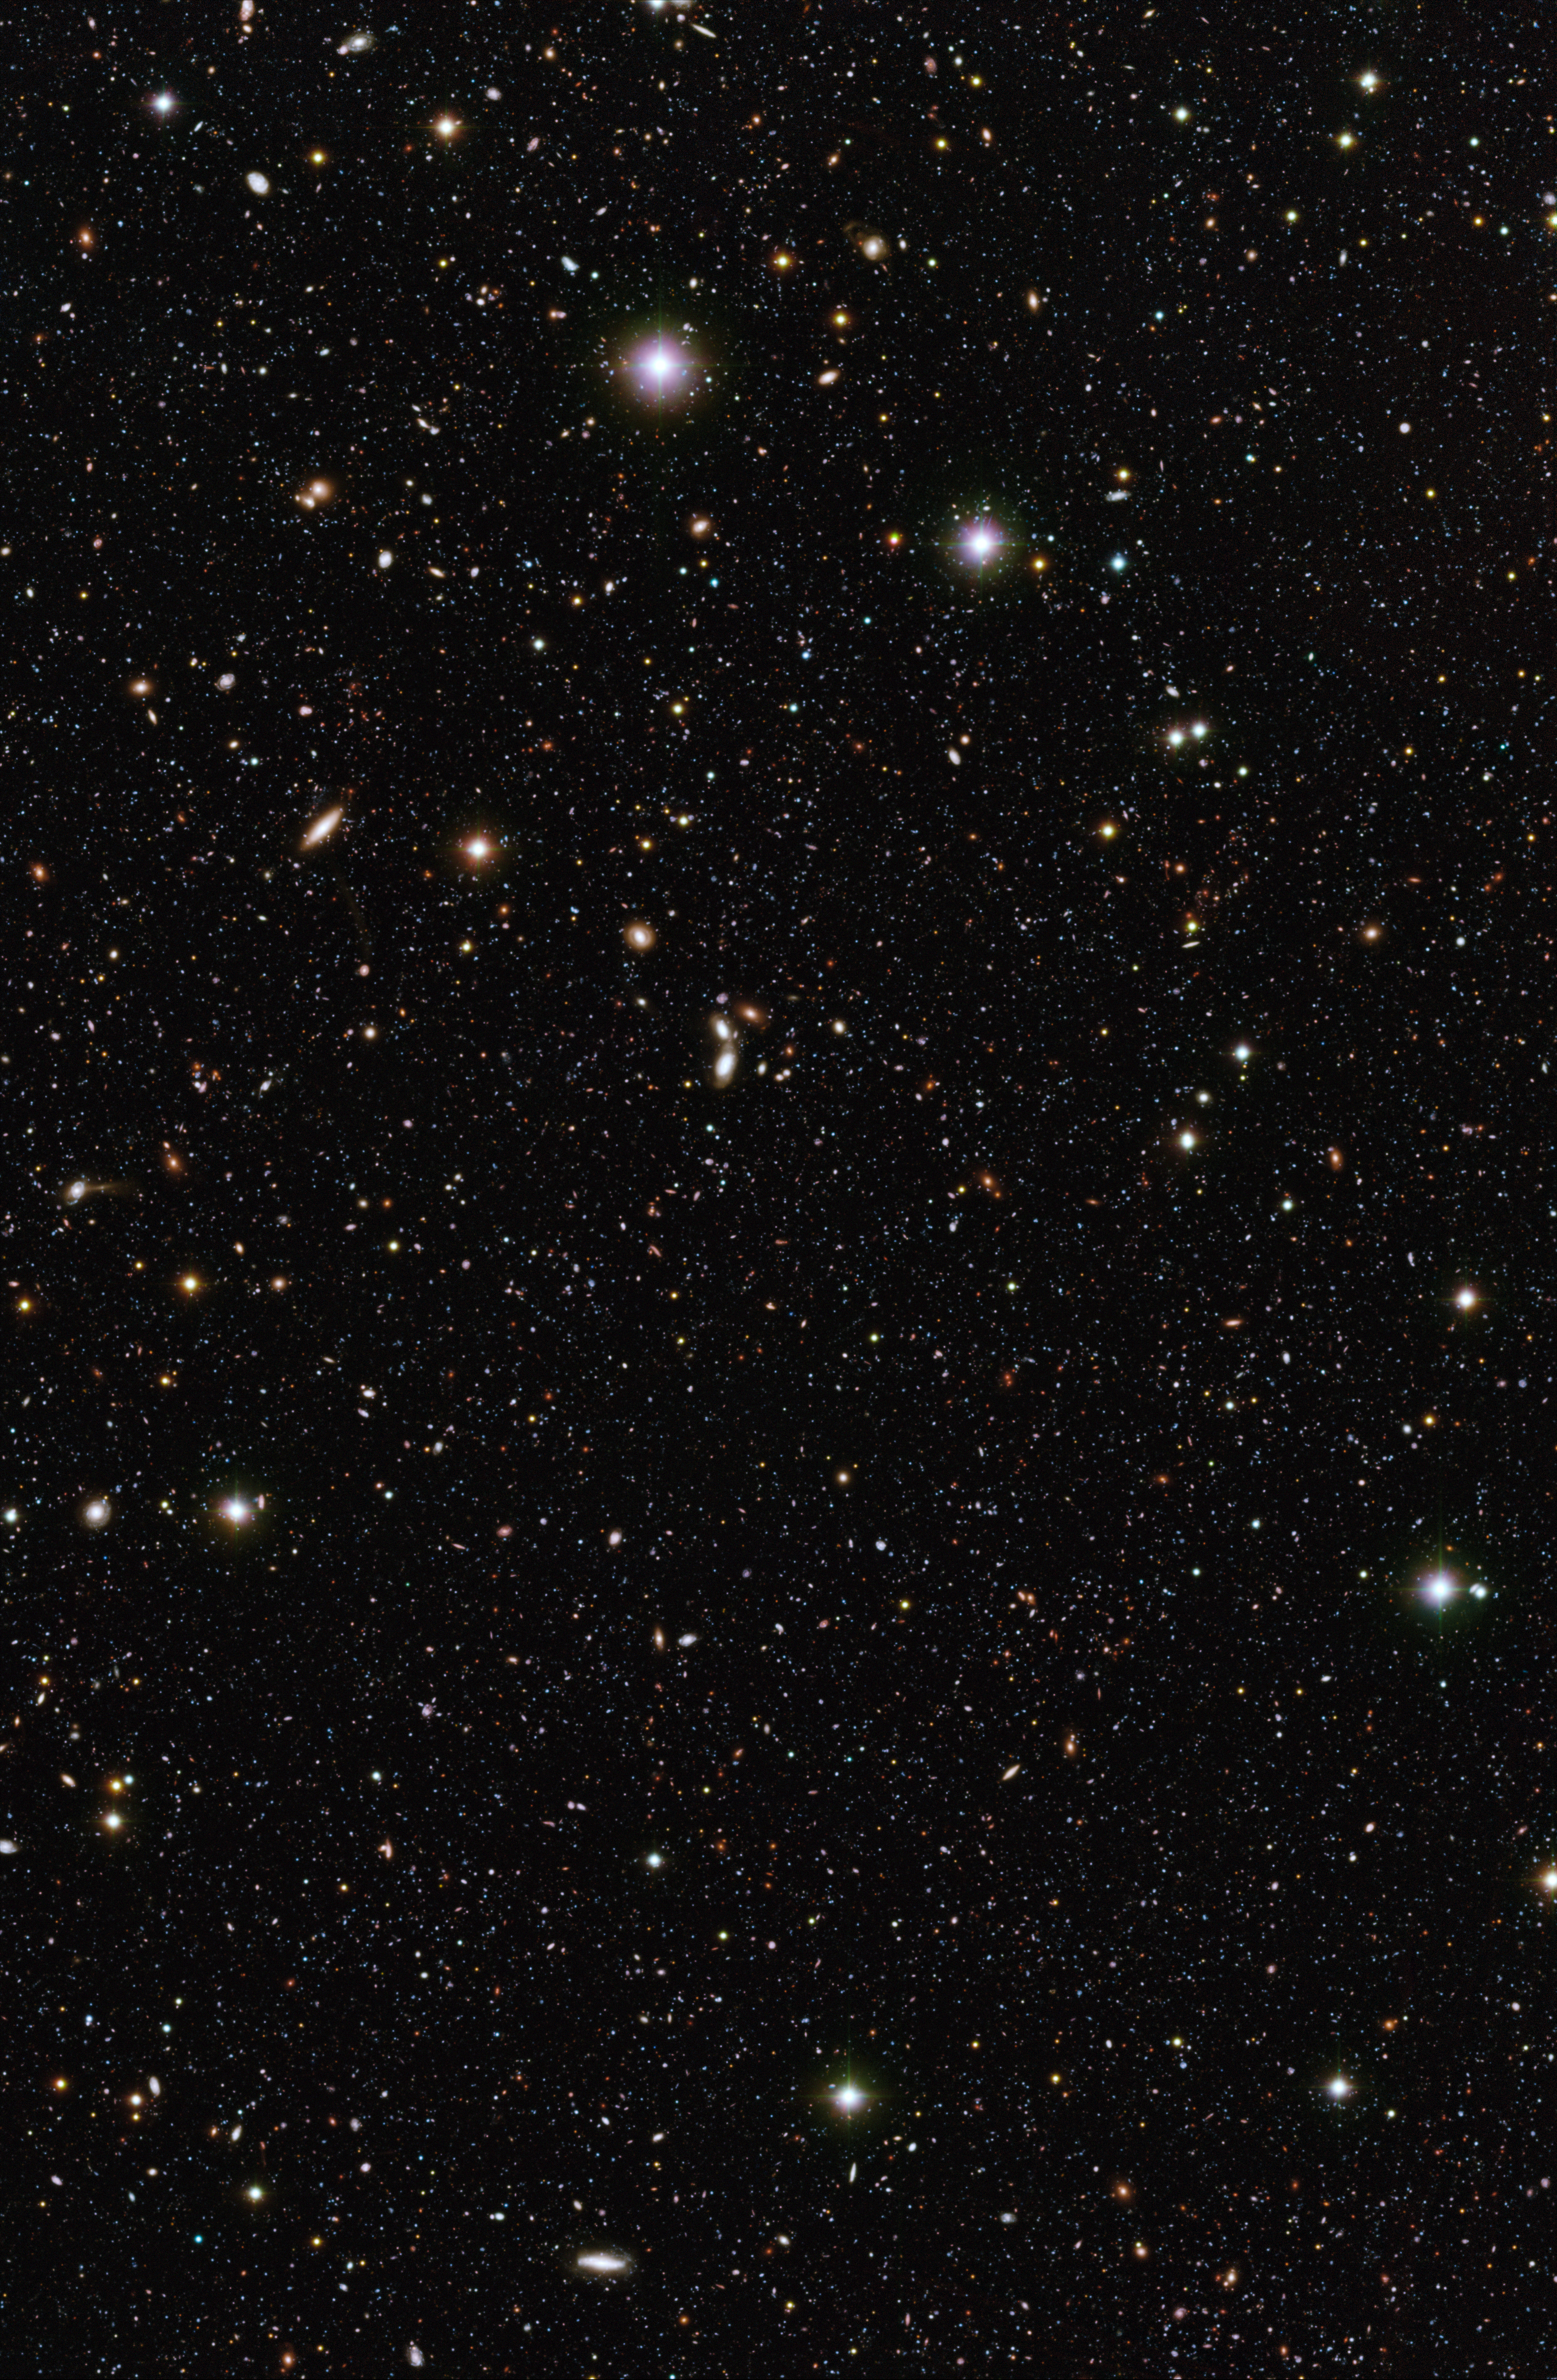

A pool of distant galaxies

The Chandra Deep Field South, observed in the U-, B-, and R-bands with ESO''s VIMOS and WFI instruments. The U-band VIMOS observations were made over a period of 40 hours and constitute the deepest image ever taken from the ground in the U-band. The image covers a region of 14.1 x 21.6 arcminutes on the sky and shows galaxies that are 1 billion times fainter than can be seen by the unaided eye. The VIMOS R-band image was assembled by the ESO/GOODS team from archival data, while the WFI B-band image was produced by the GABODS team.

#L

Credit: ESO/ Mario Nonino, Piero Rosati and the ESO GOODS Team